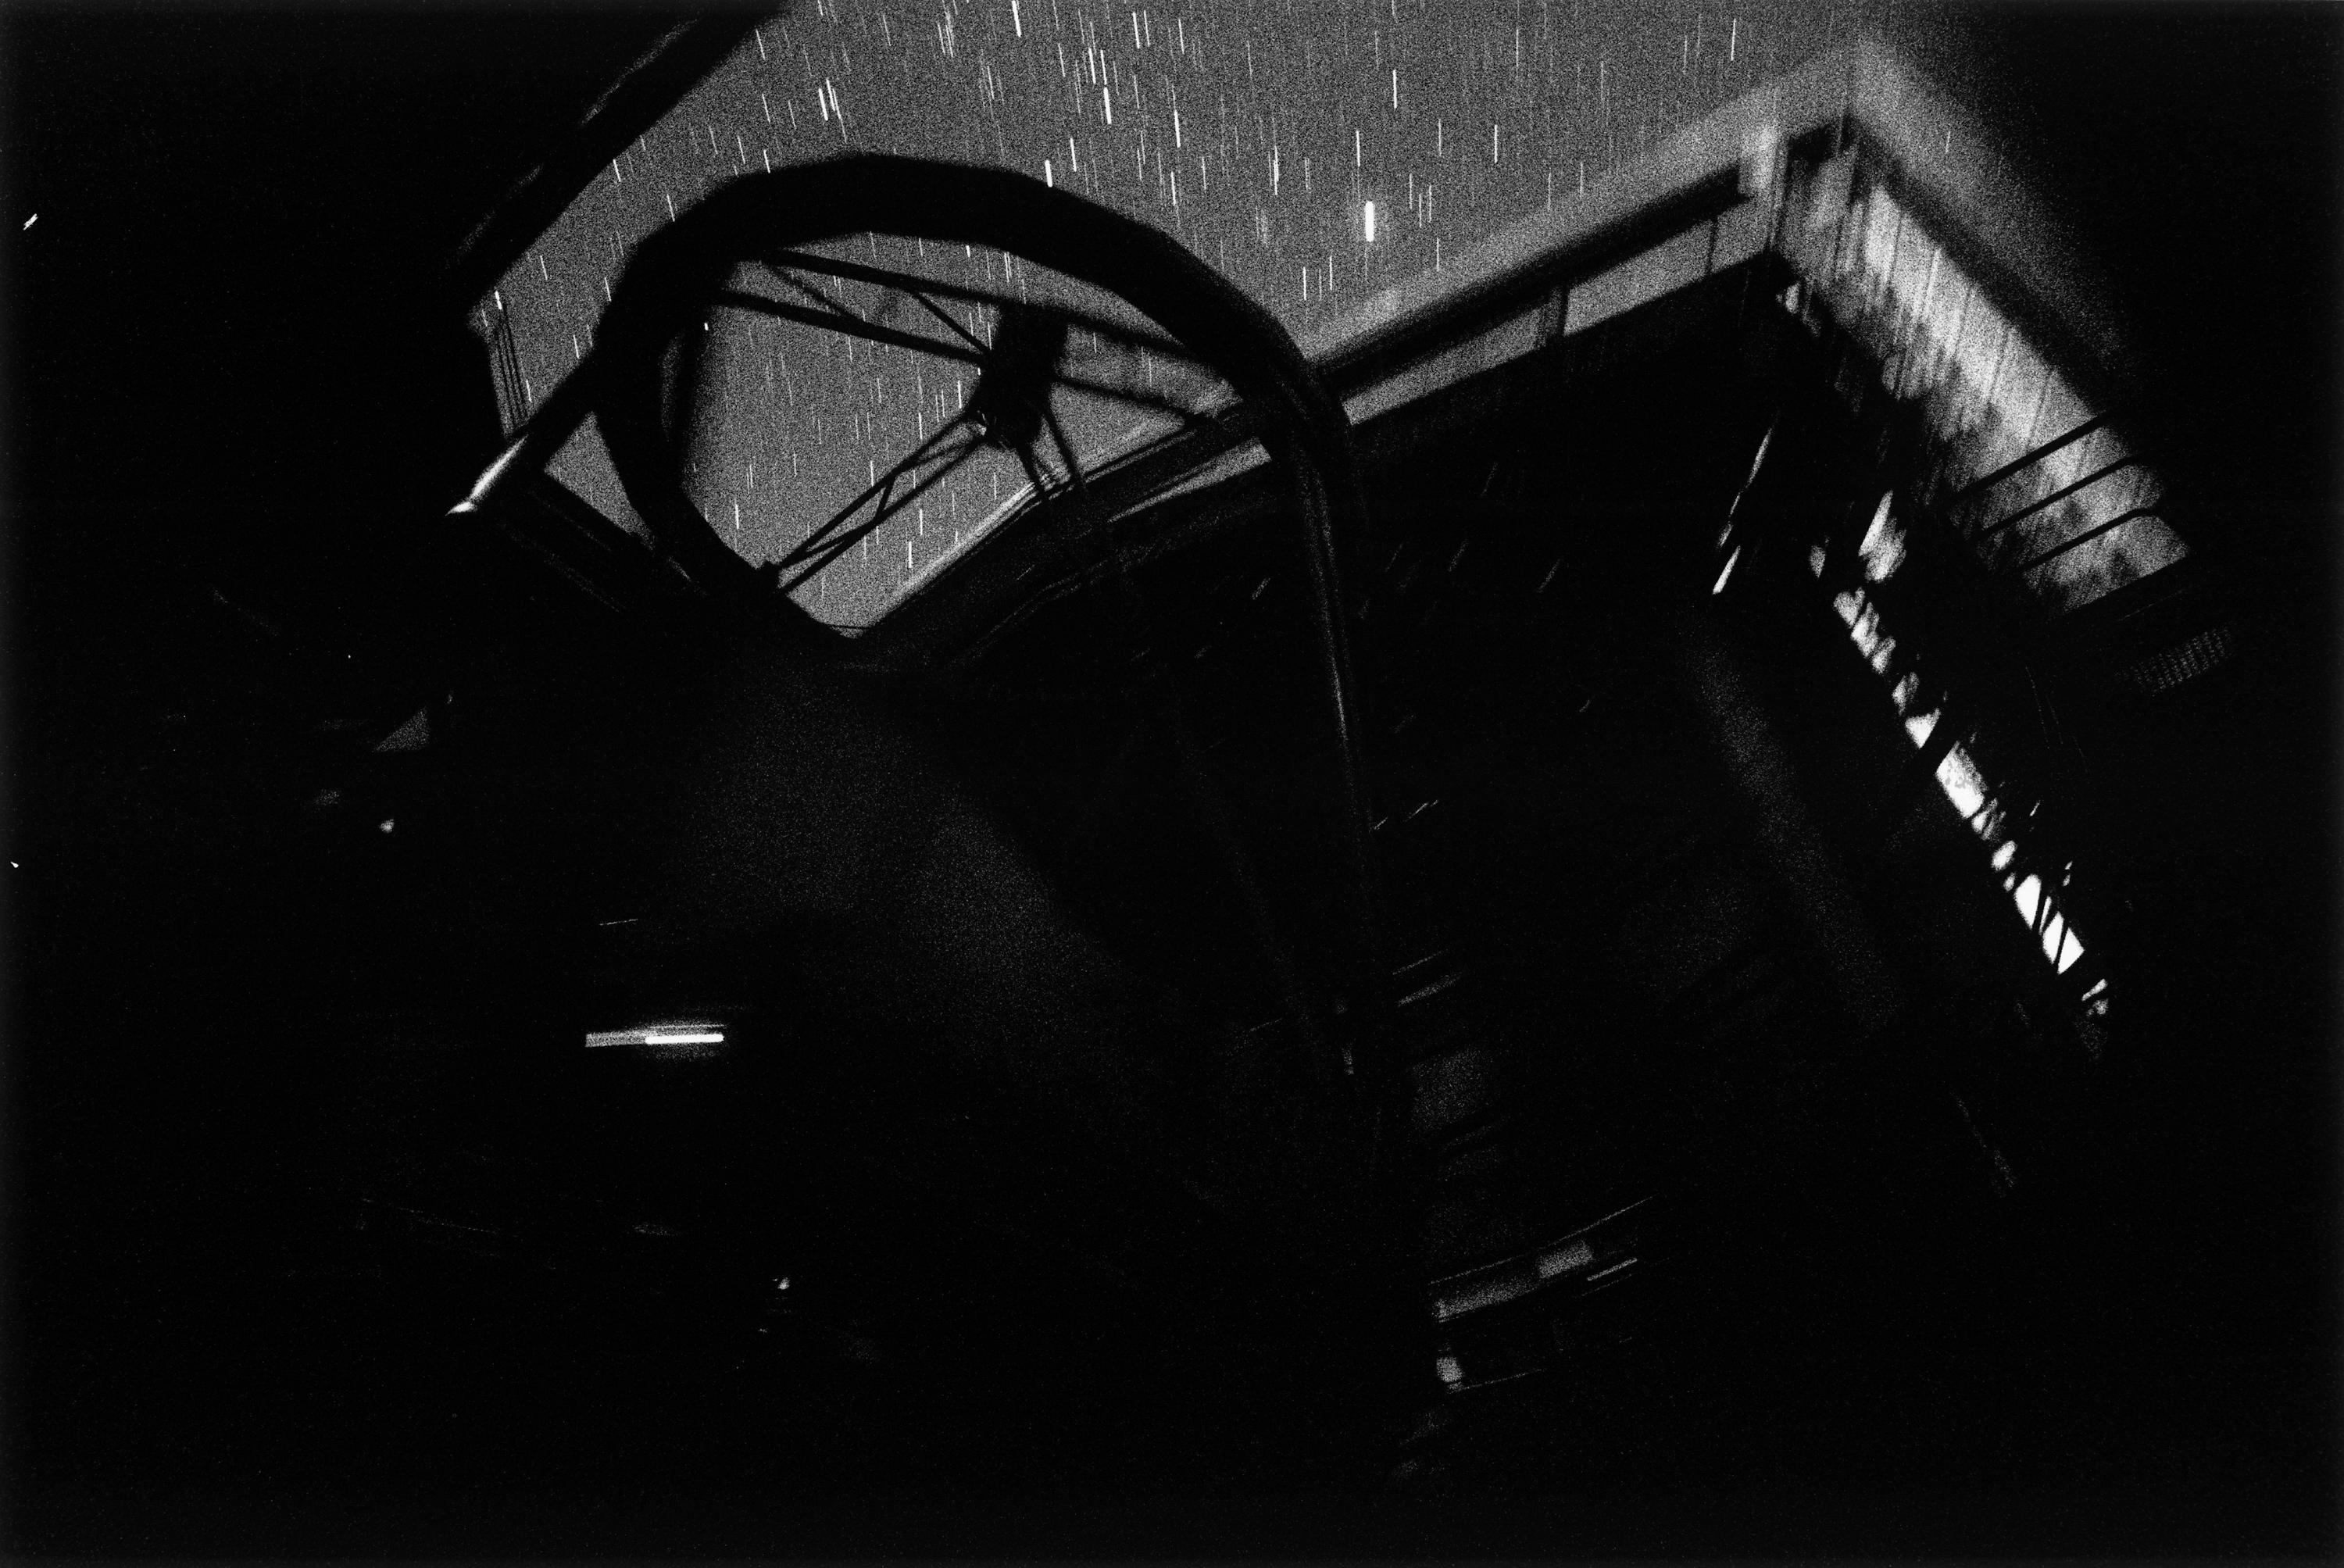

KUEYEN observing

Looking up from inside the enclosure of VLT Kueyen. The long exposure time captures the motion of the telescope during an observation.

Credit: ESO/H.H.Heyer